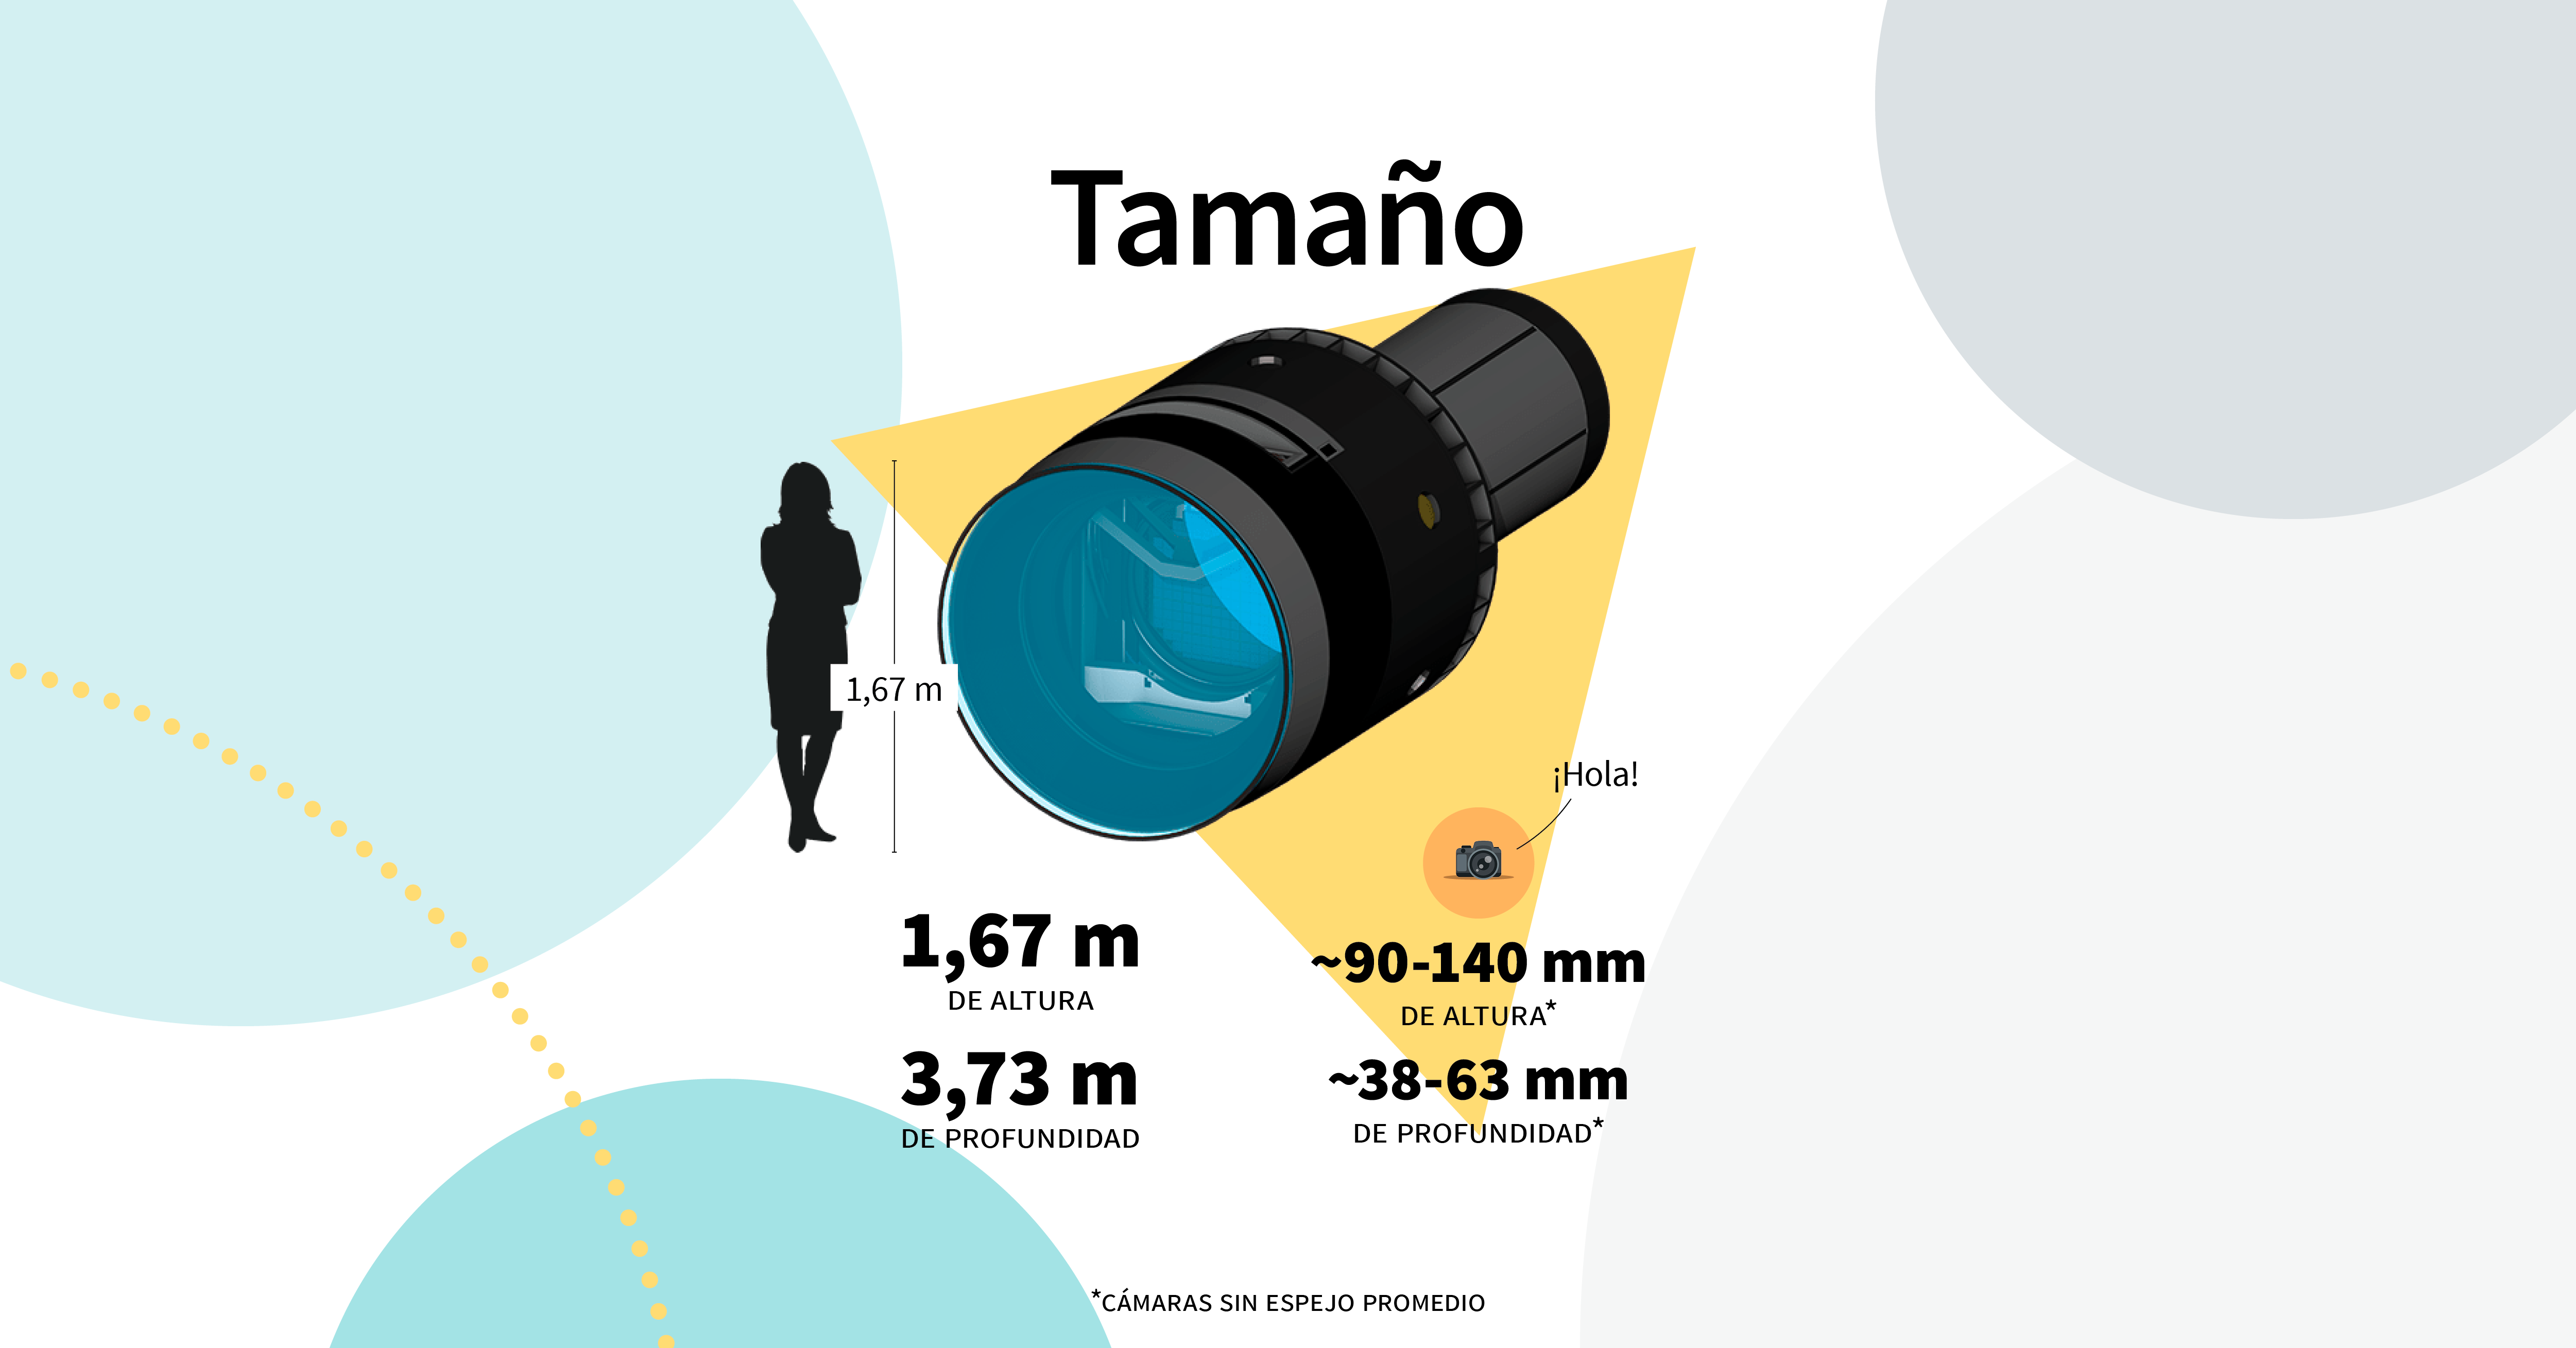

LSST Camera Illustration

Educational illustration of the Rubin Observatory LSST Camera.

Credit: RubinObs/NOIRLab/SLAC/NSF/DOE/AURA/J. Pinto